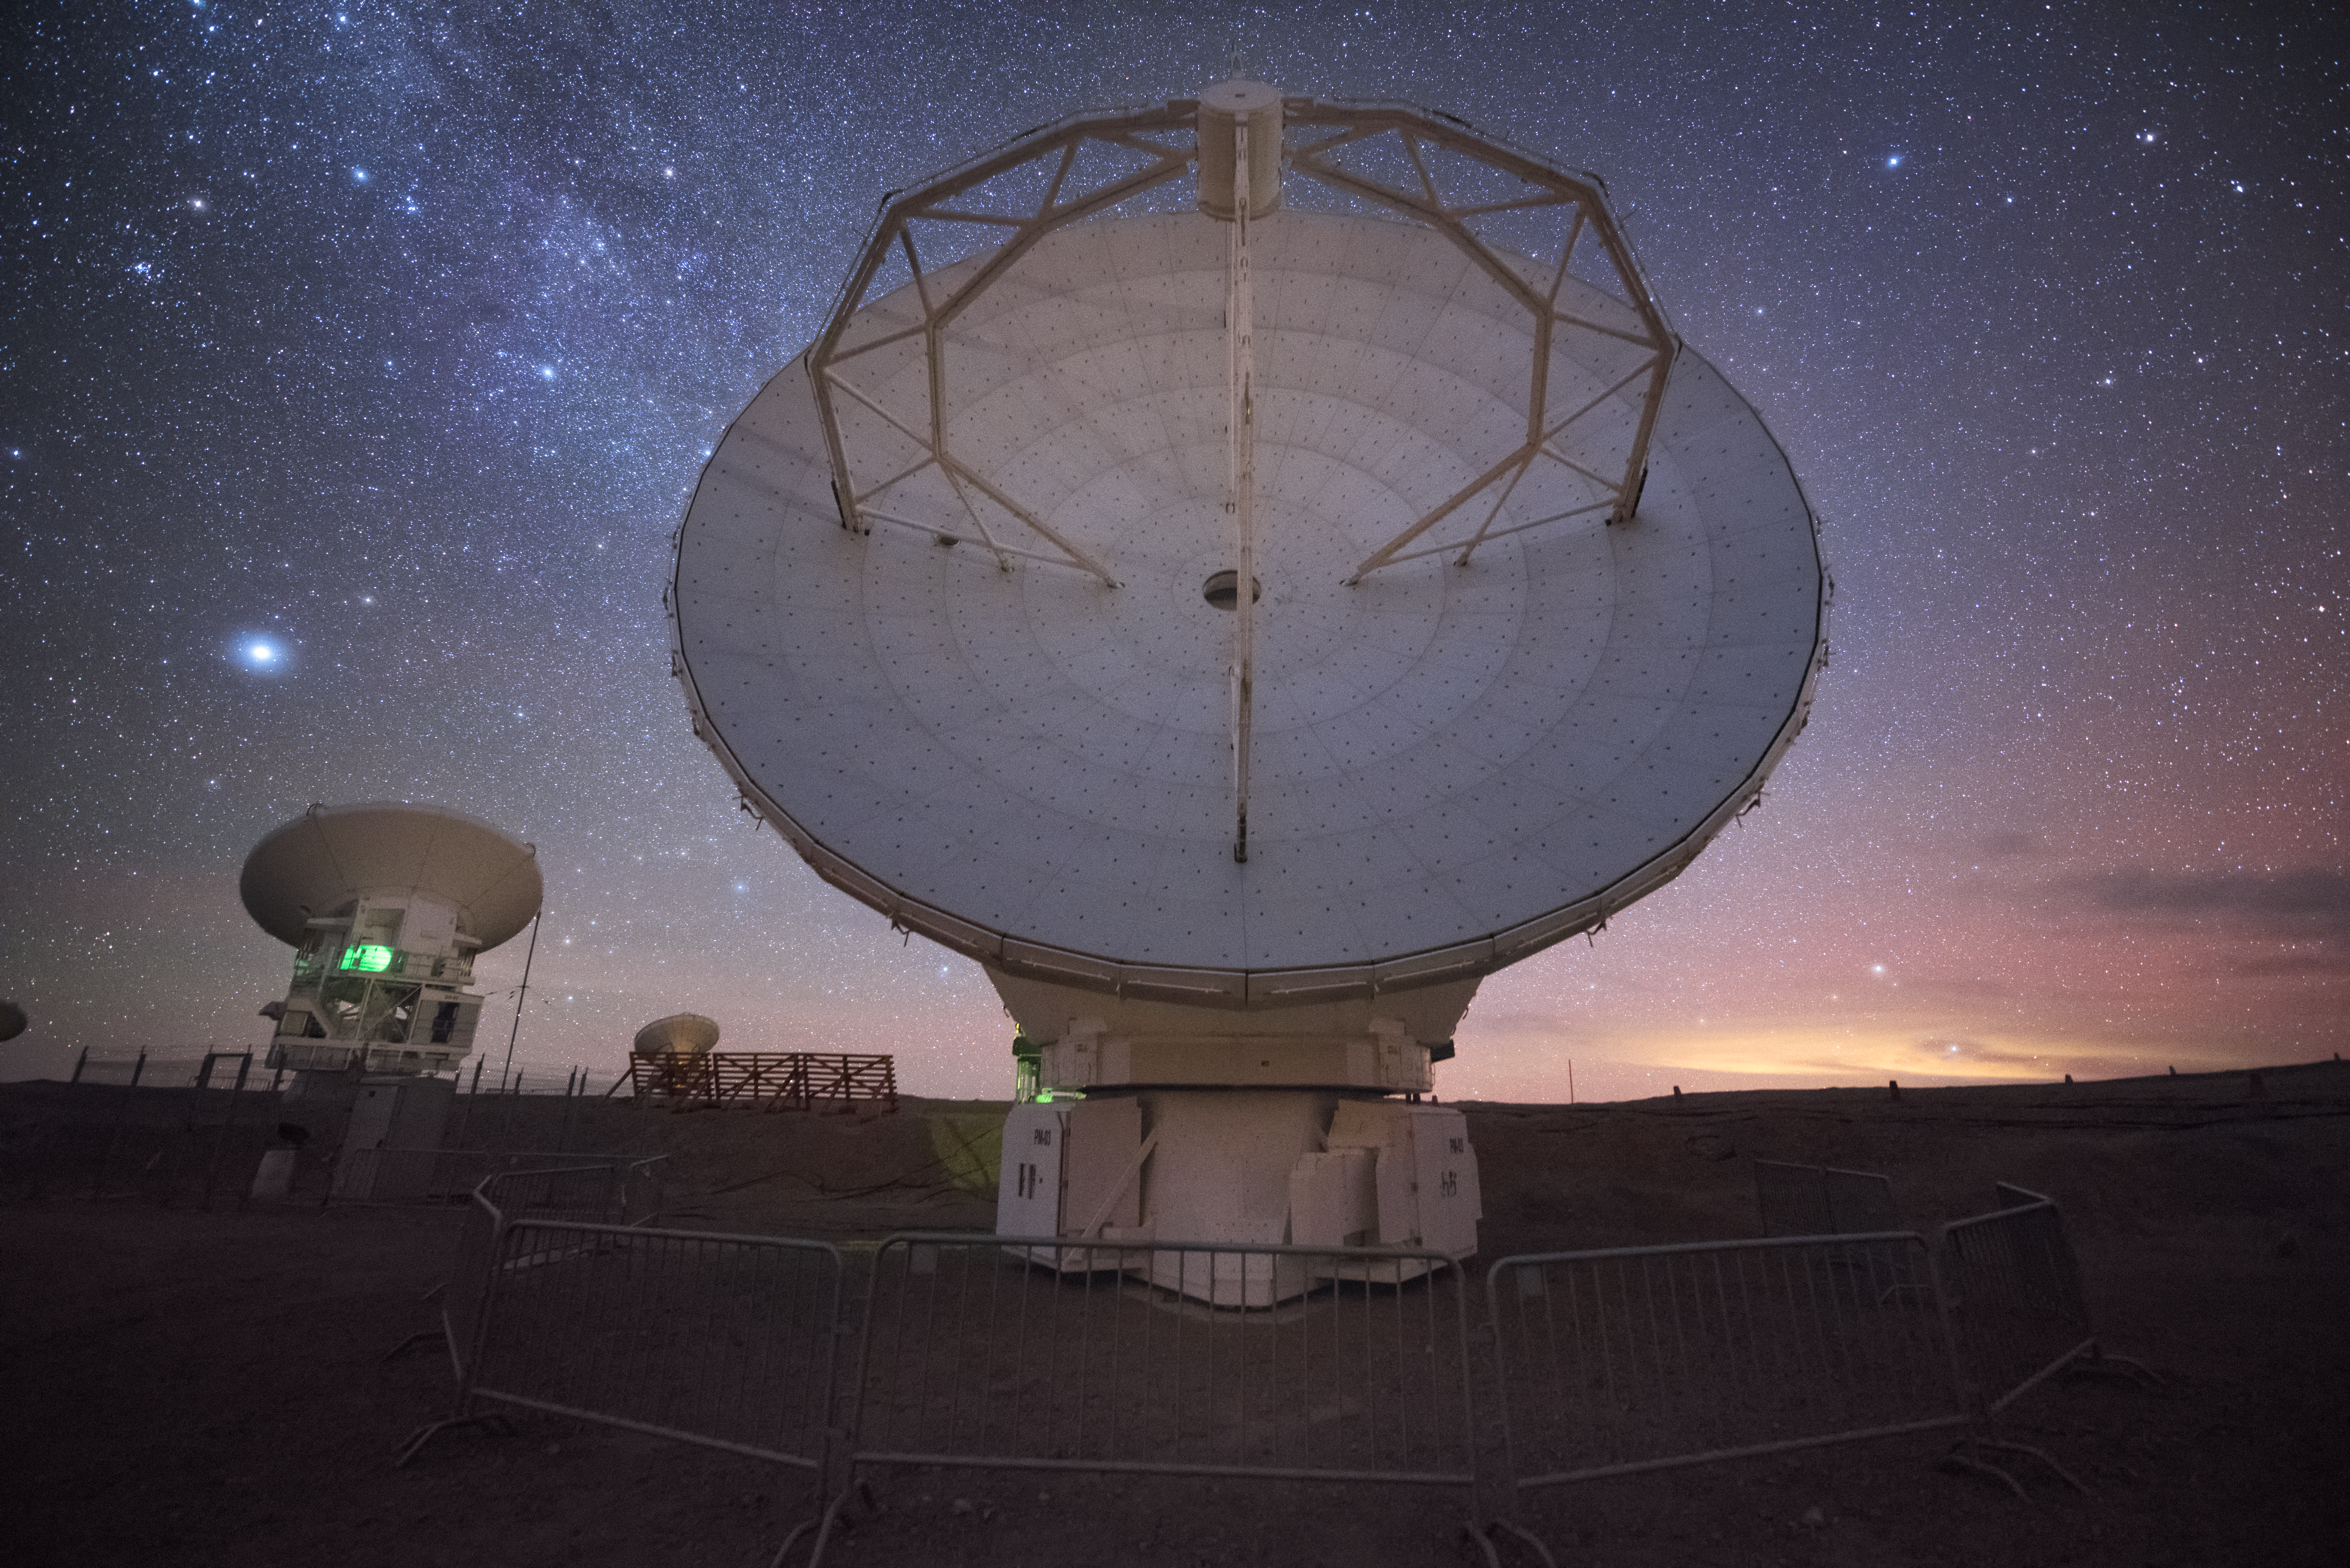

Straight down the antenna

In total, 66 separate antennas combine to form ALMA, the Atacama Large Millimetre/submillimetre Array — a few are shown here peering out into the cosmos. Located around 5000 metres up in the Chilean mountains, ALMA is the largest ground-based astronomical project in existence. The antennas are provided by North America, Europe and East Asia.

The telescope scours the Universe in the radio range, studying the stunning, varied phenomena it has to offer.

Credit: ESO/Y. Beletsky